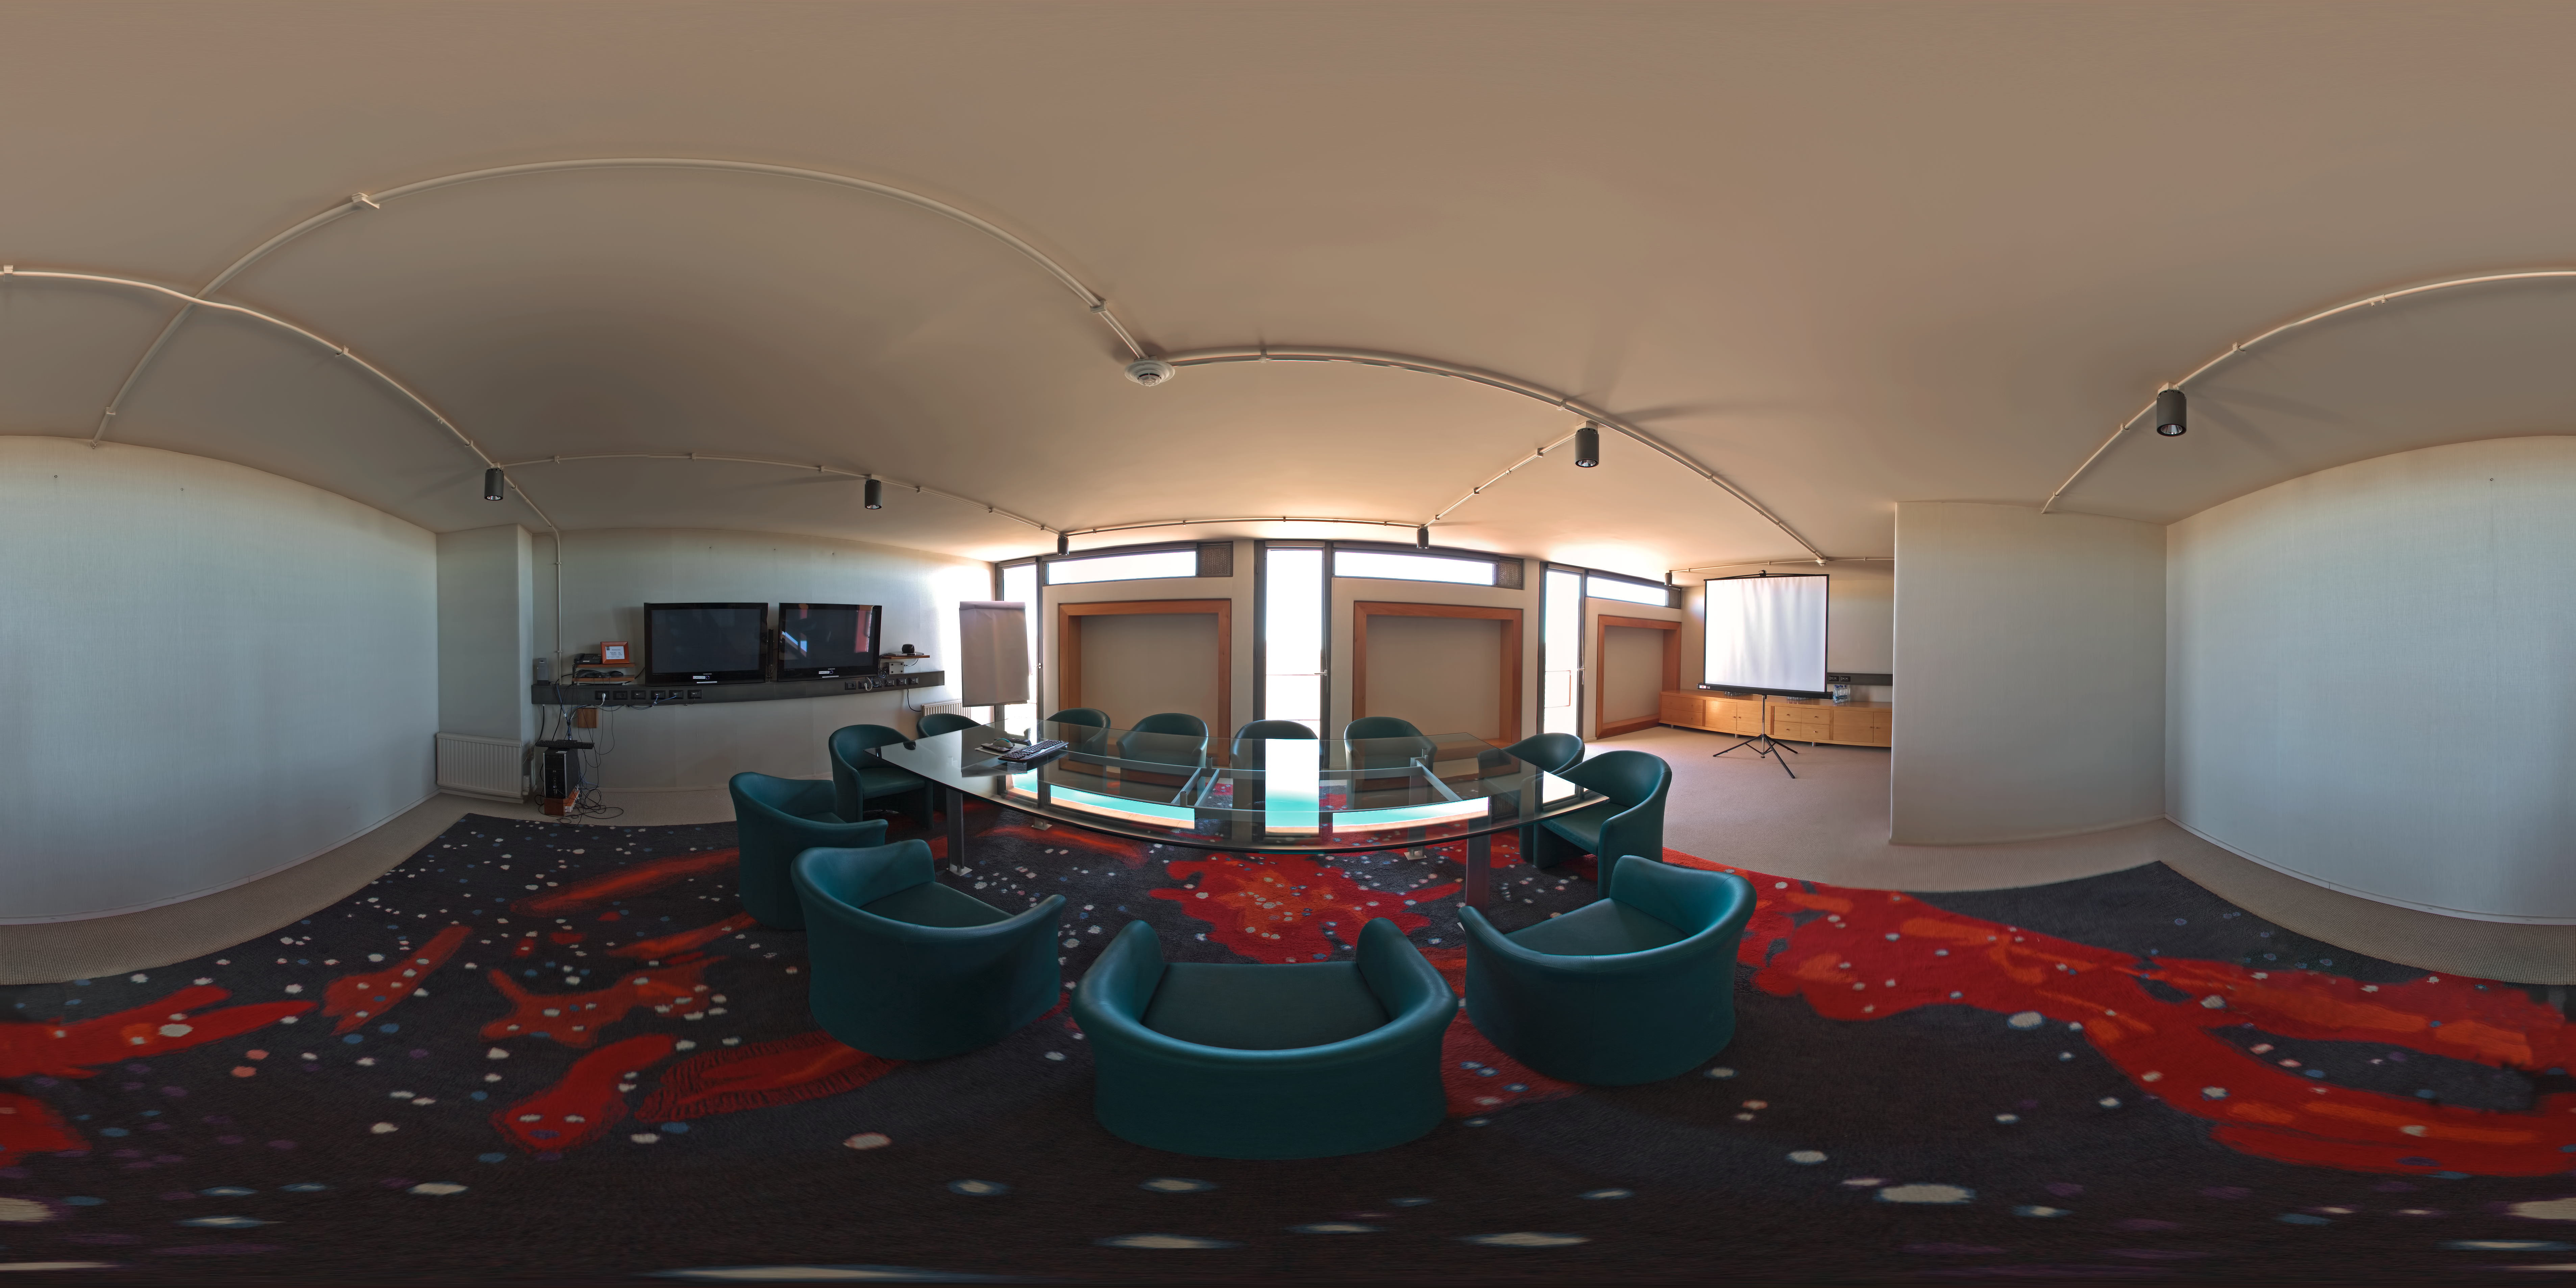

La Residencia

This 360 degree panorama was taken inside one of the meeting rooms of La Residencia, at Paranal Observatory. La Residencia is the place for those working at Paranal to relax and take shelter from the harsh environment outside.

Credit: ESO